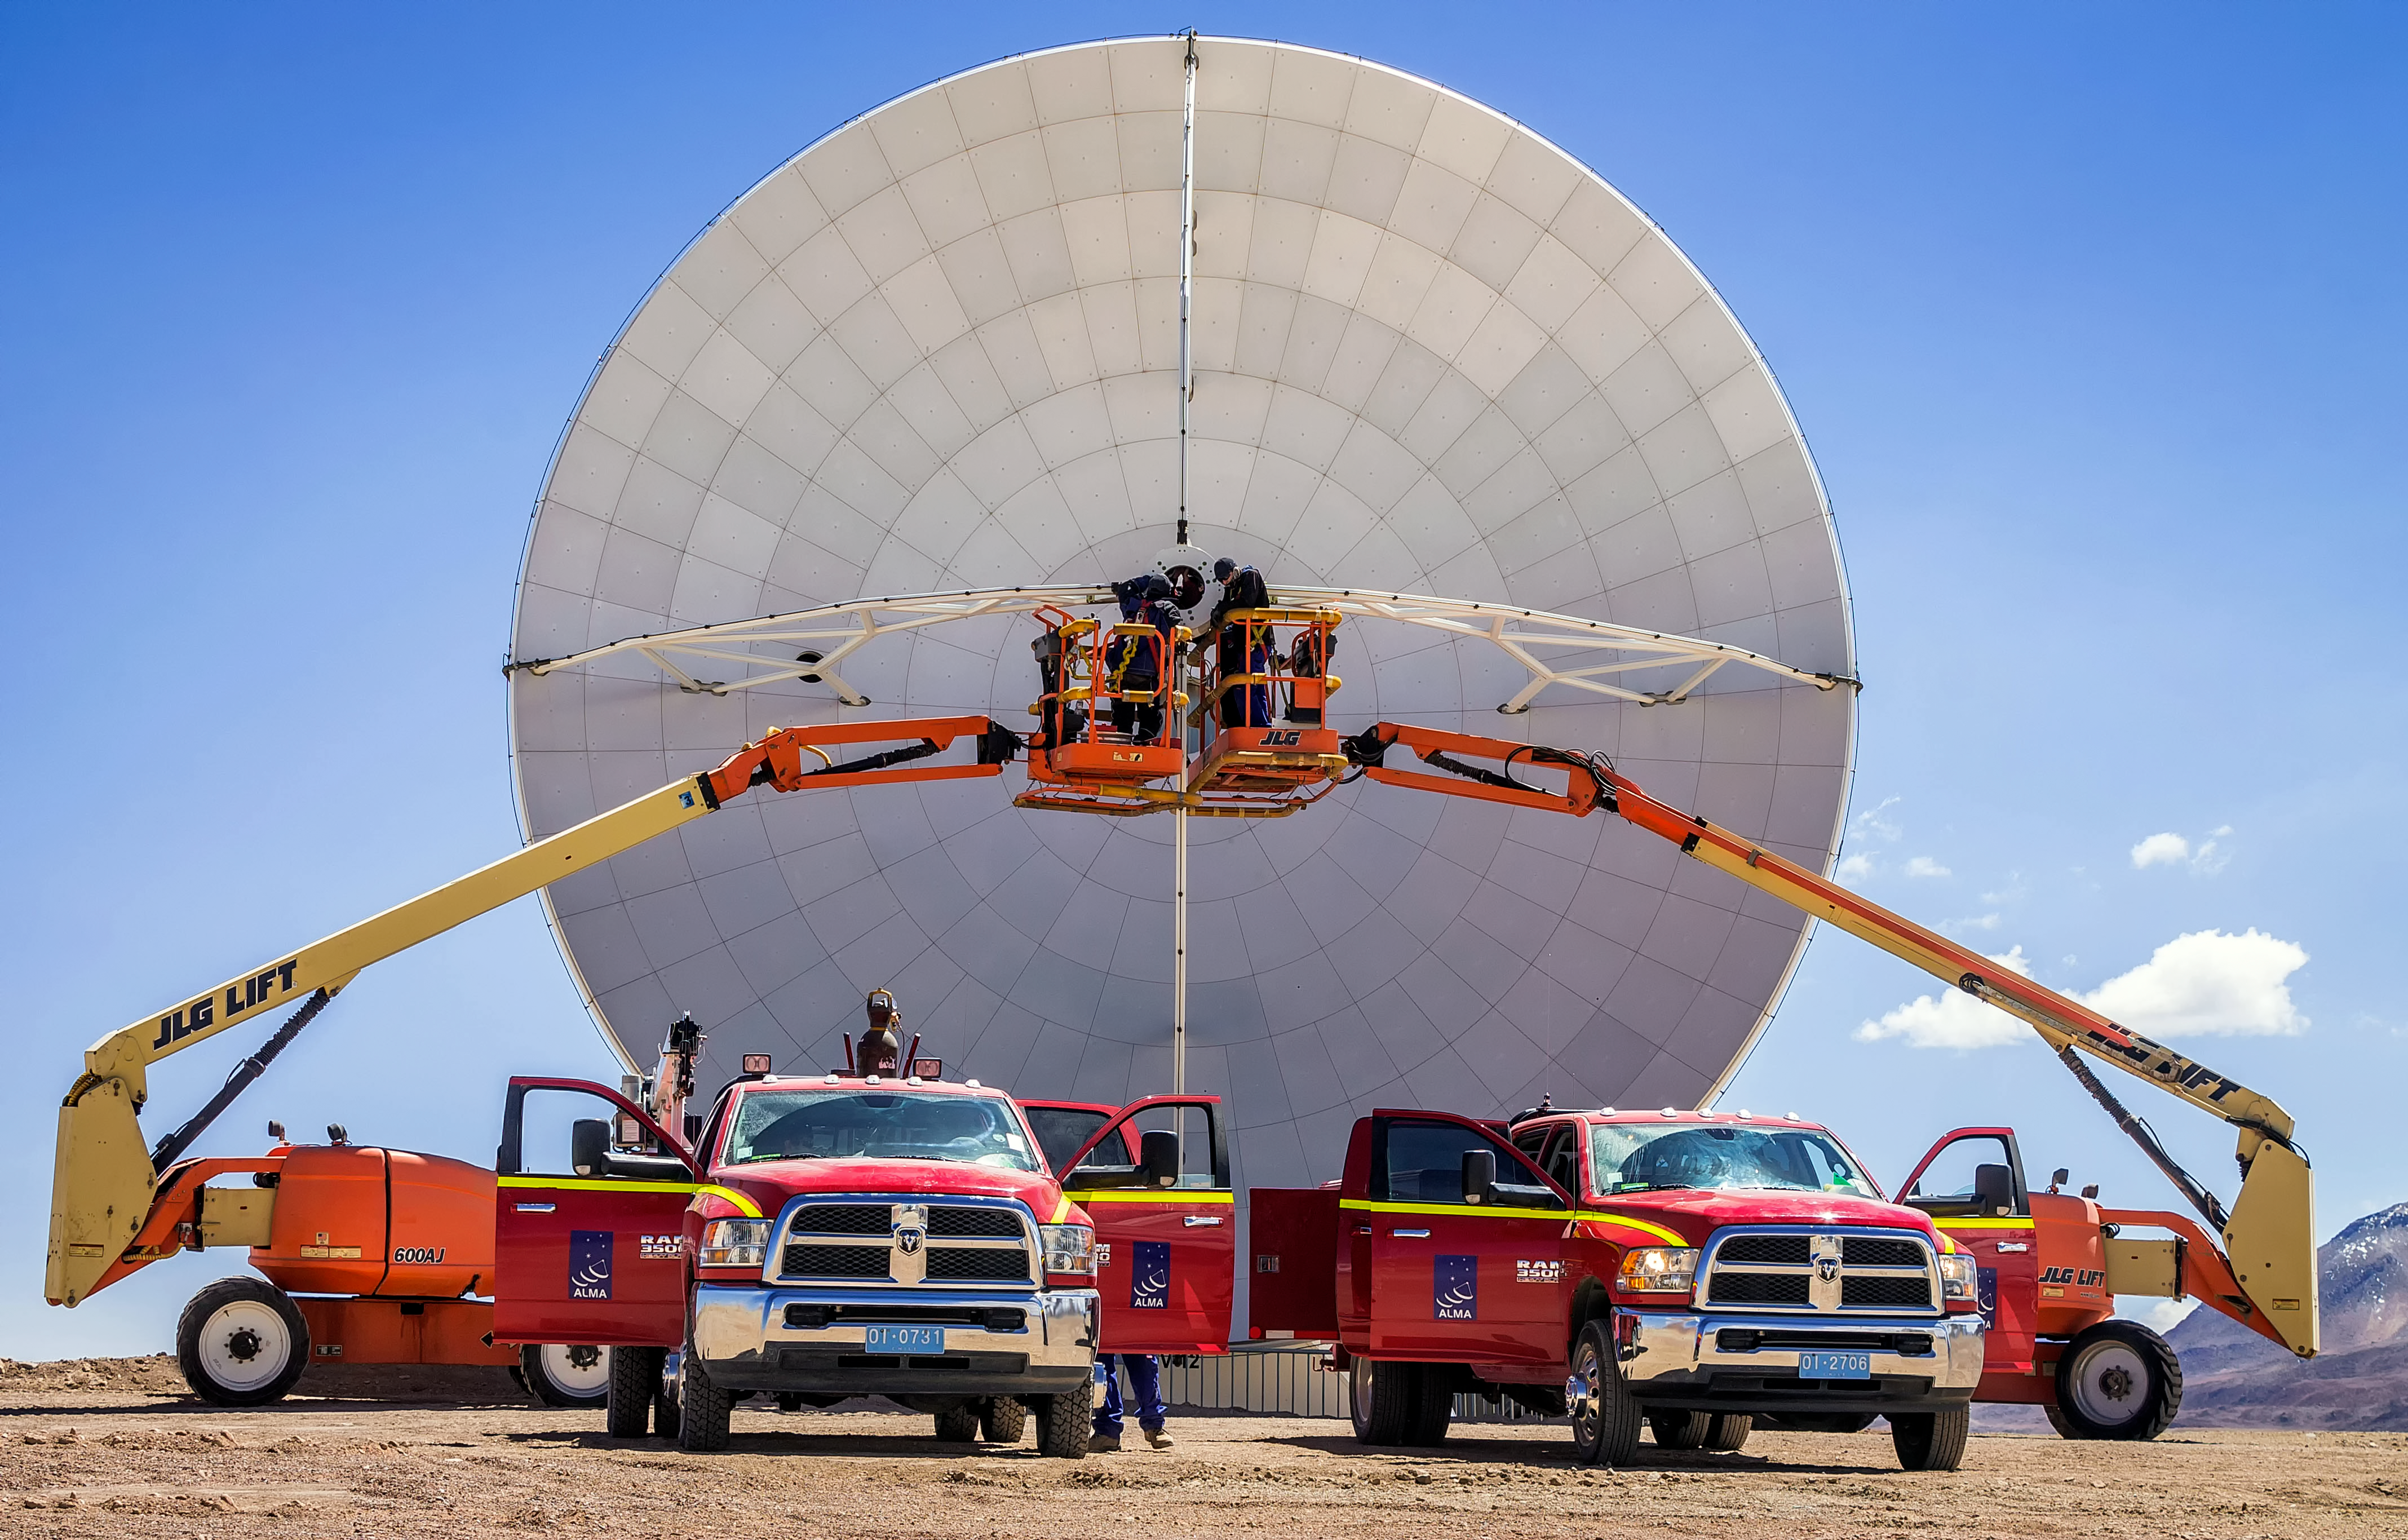

ALMA in symmetry

The Atacama Large Millimeter Array (ALMA) is situated more than 5000 metres above sea level in the Chilean desert, on the Chajnantor plateau. Here, the dry air and thin atmosphere allow a spectacular view into the Universe and make it the perfect place for such a sensitive telescope. One of the telescope's 66 antennas is being worked on here by specialist engineers.

Credit: J. C. Rojas/ESO